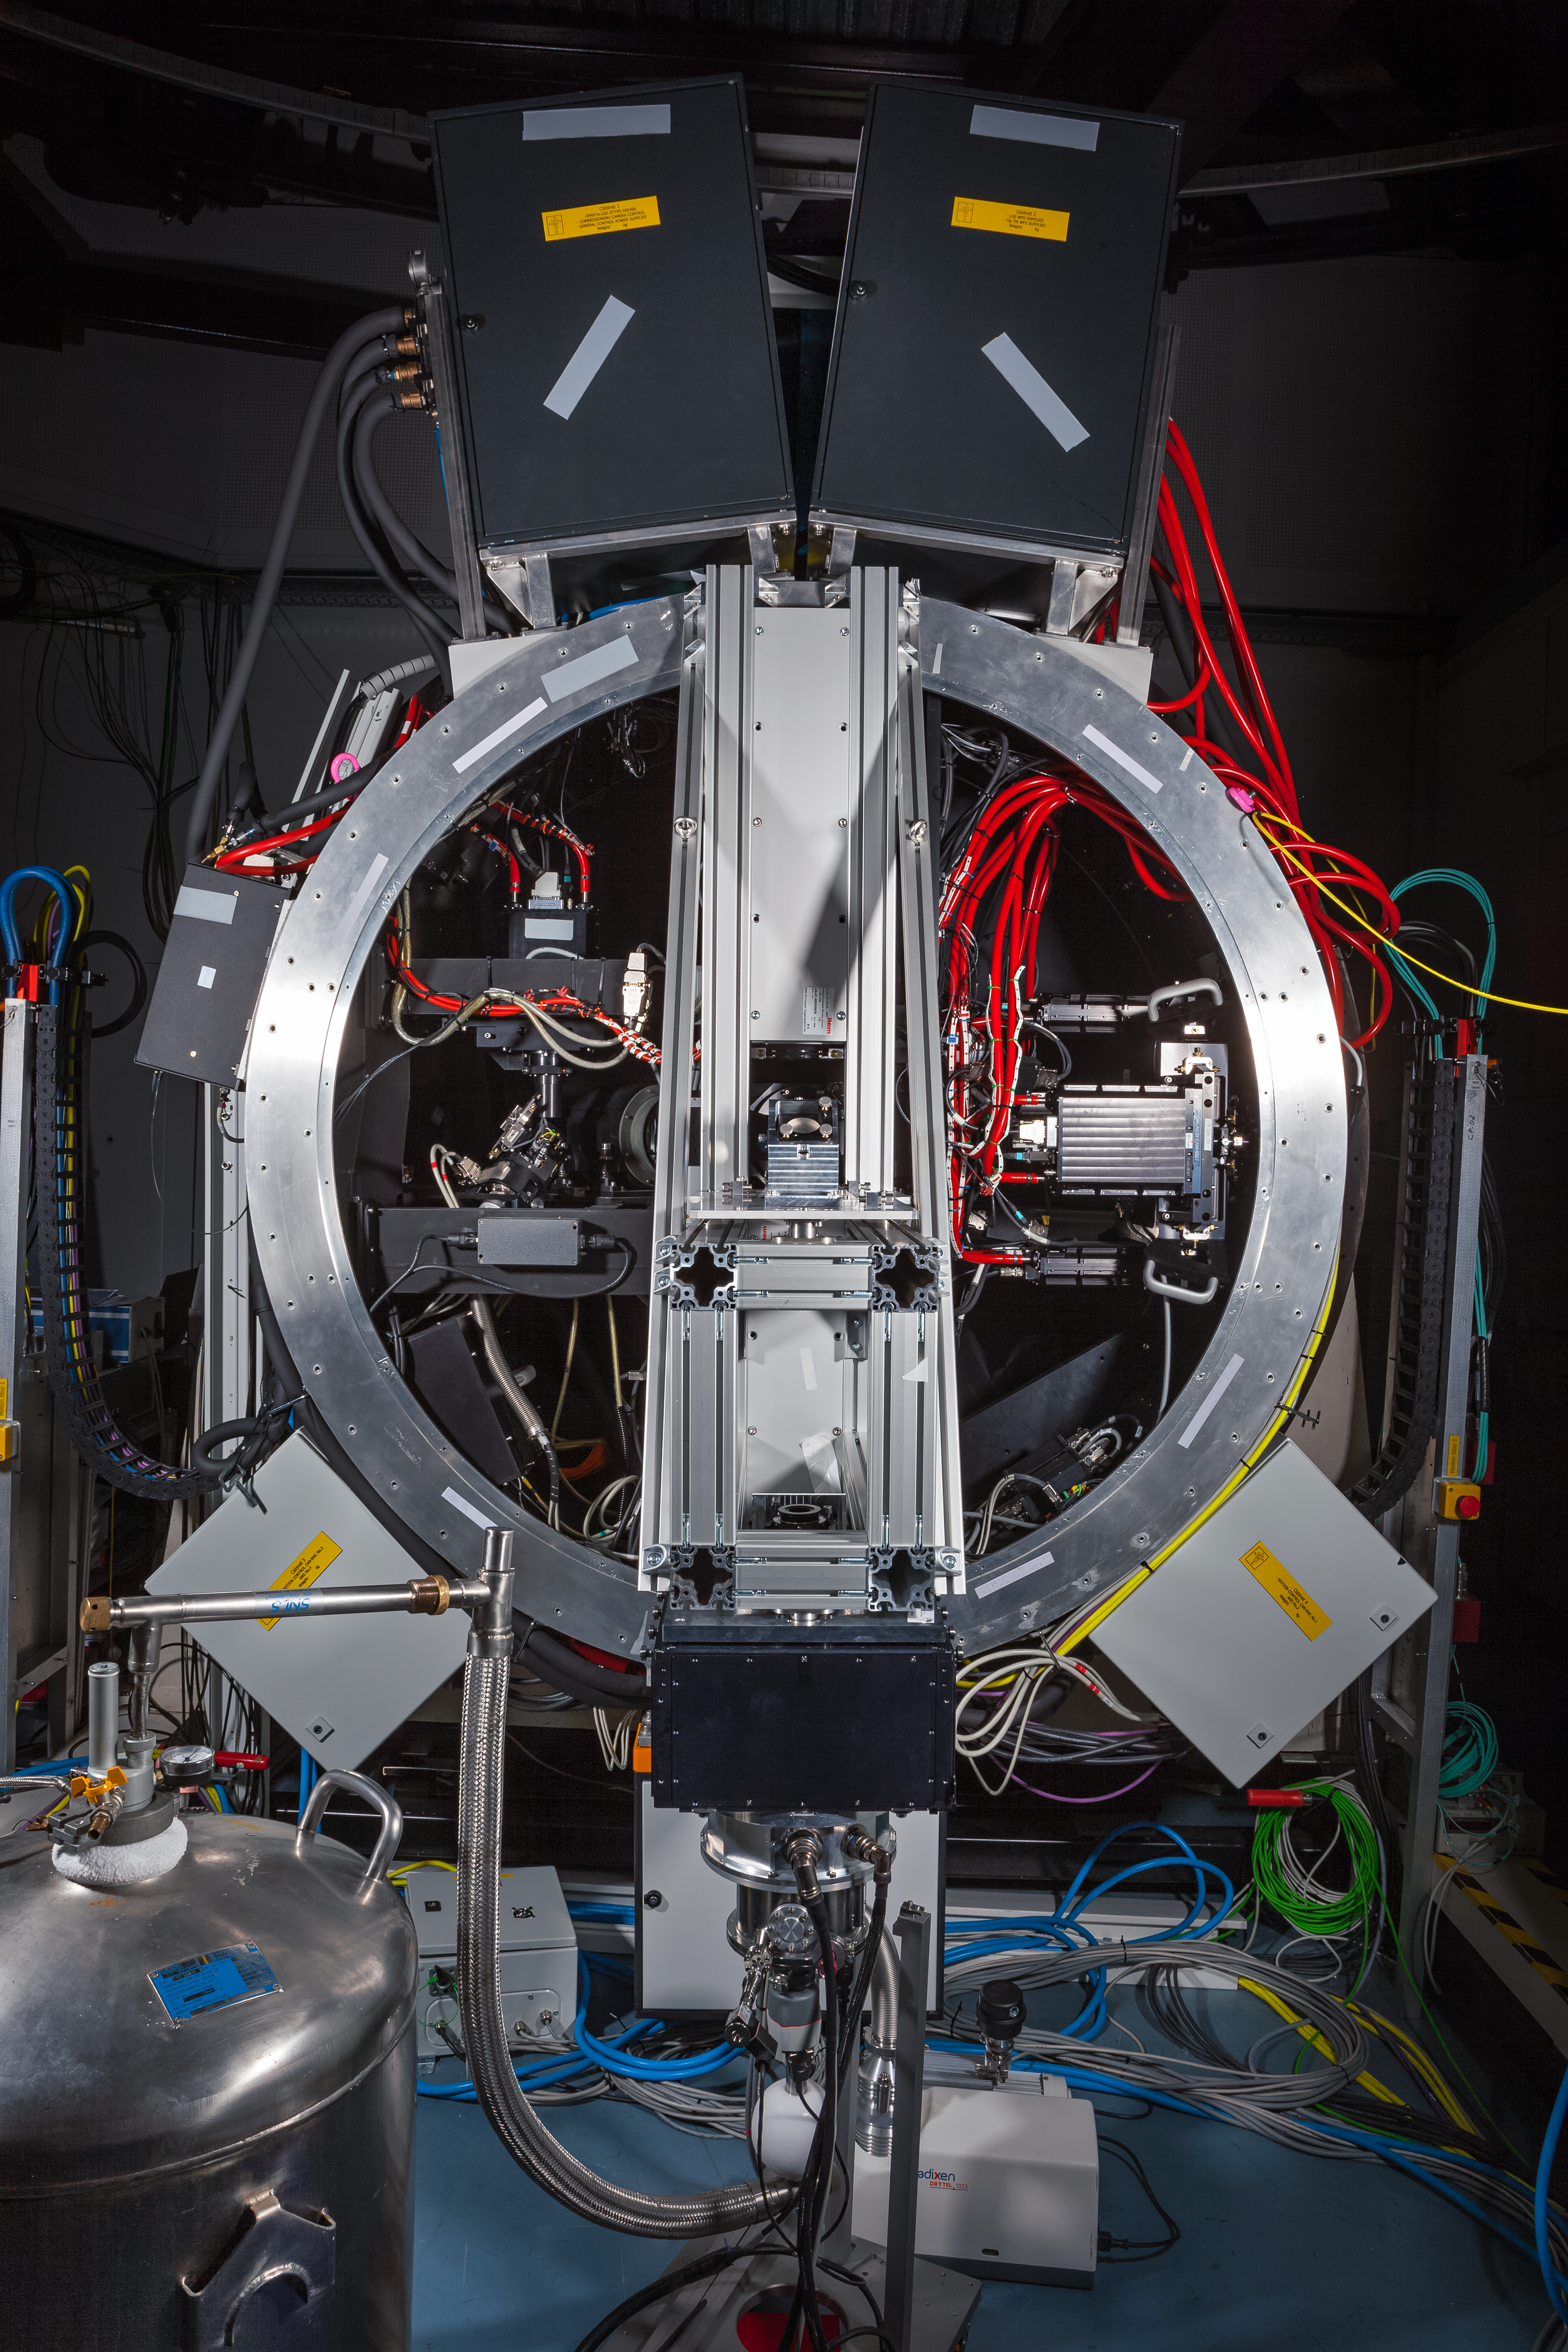

GALACSI in ESO

ESO'S GALACSI, now ready to ship to Chile later this year to begin its new life at the Very Large Telescope.

Credit: ESO/M. Zamani